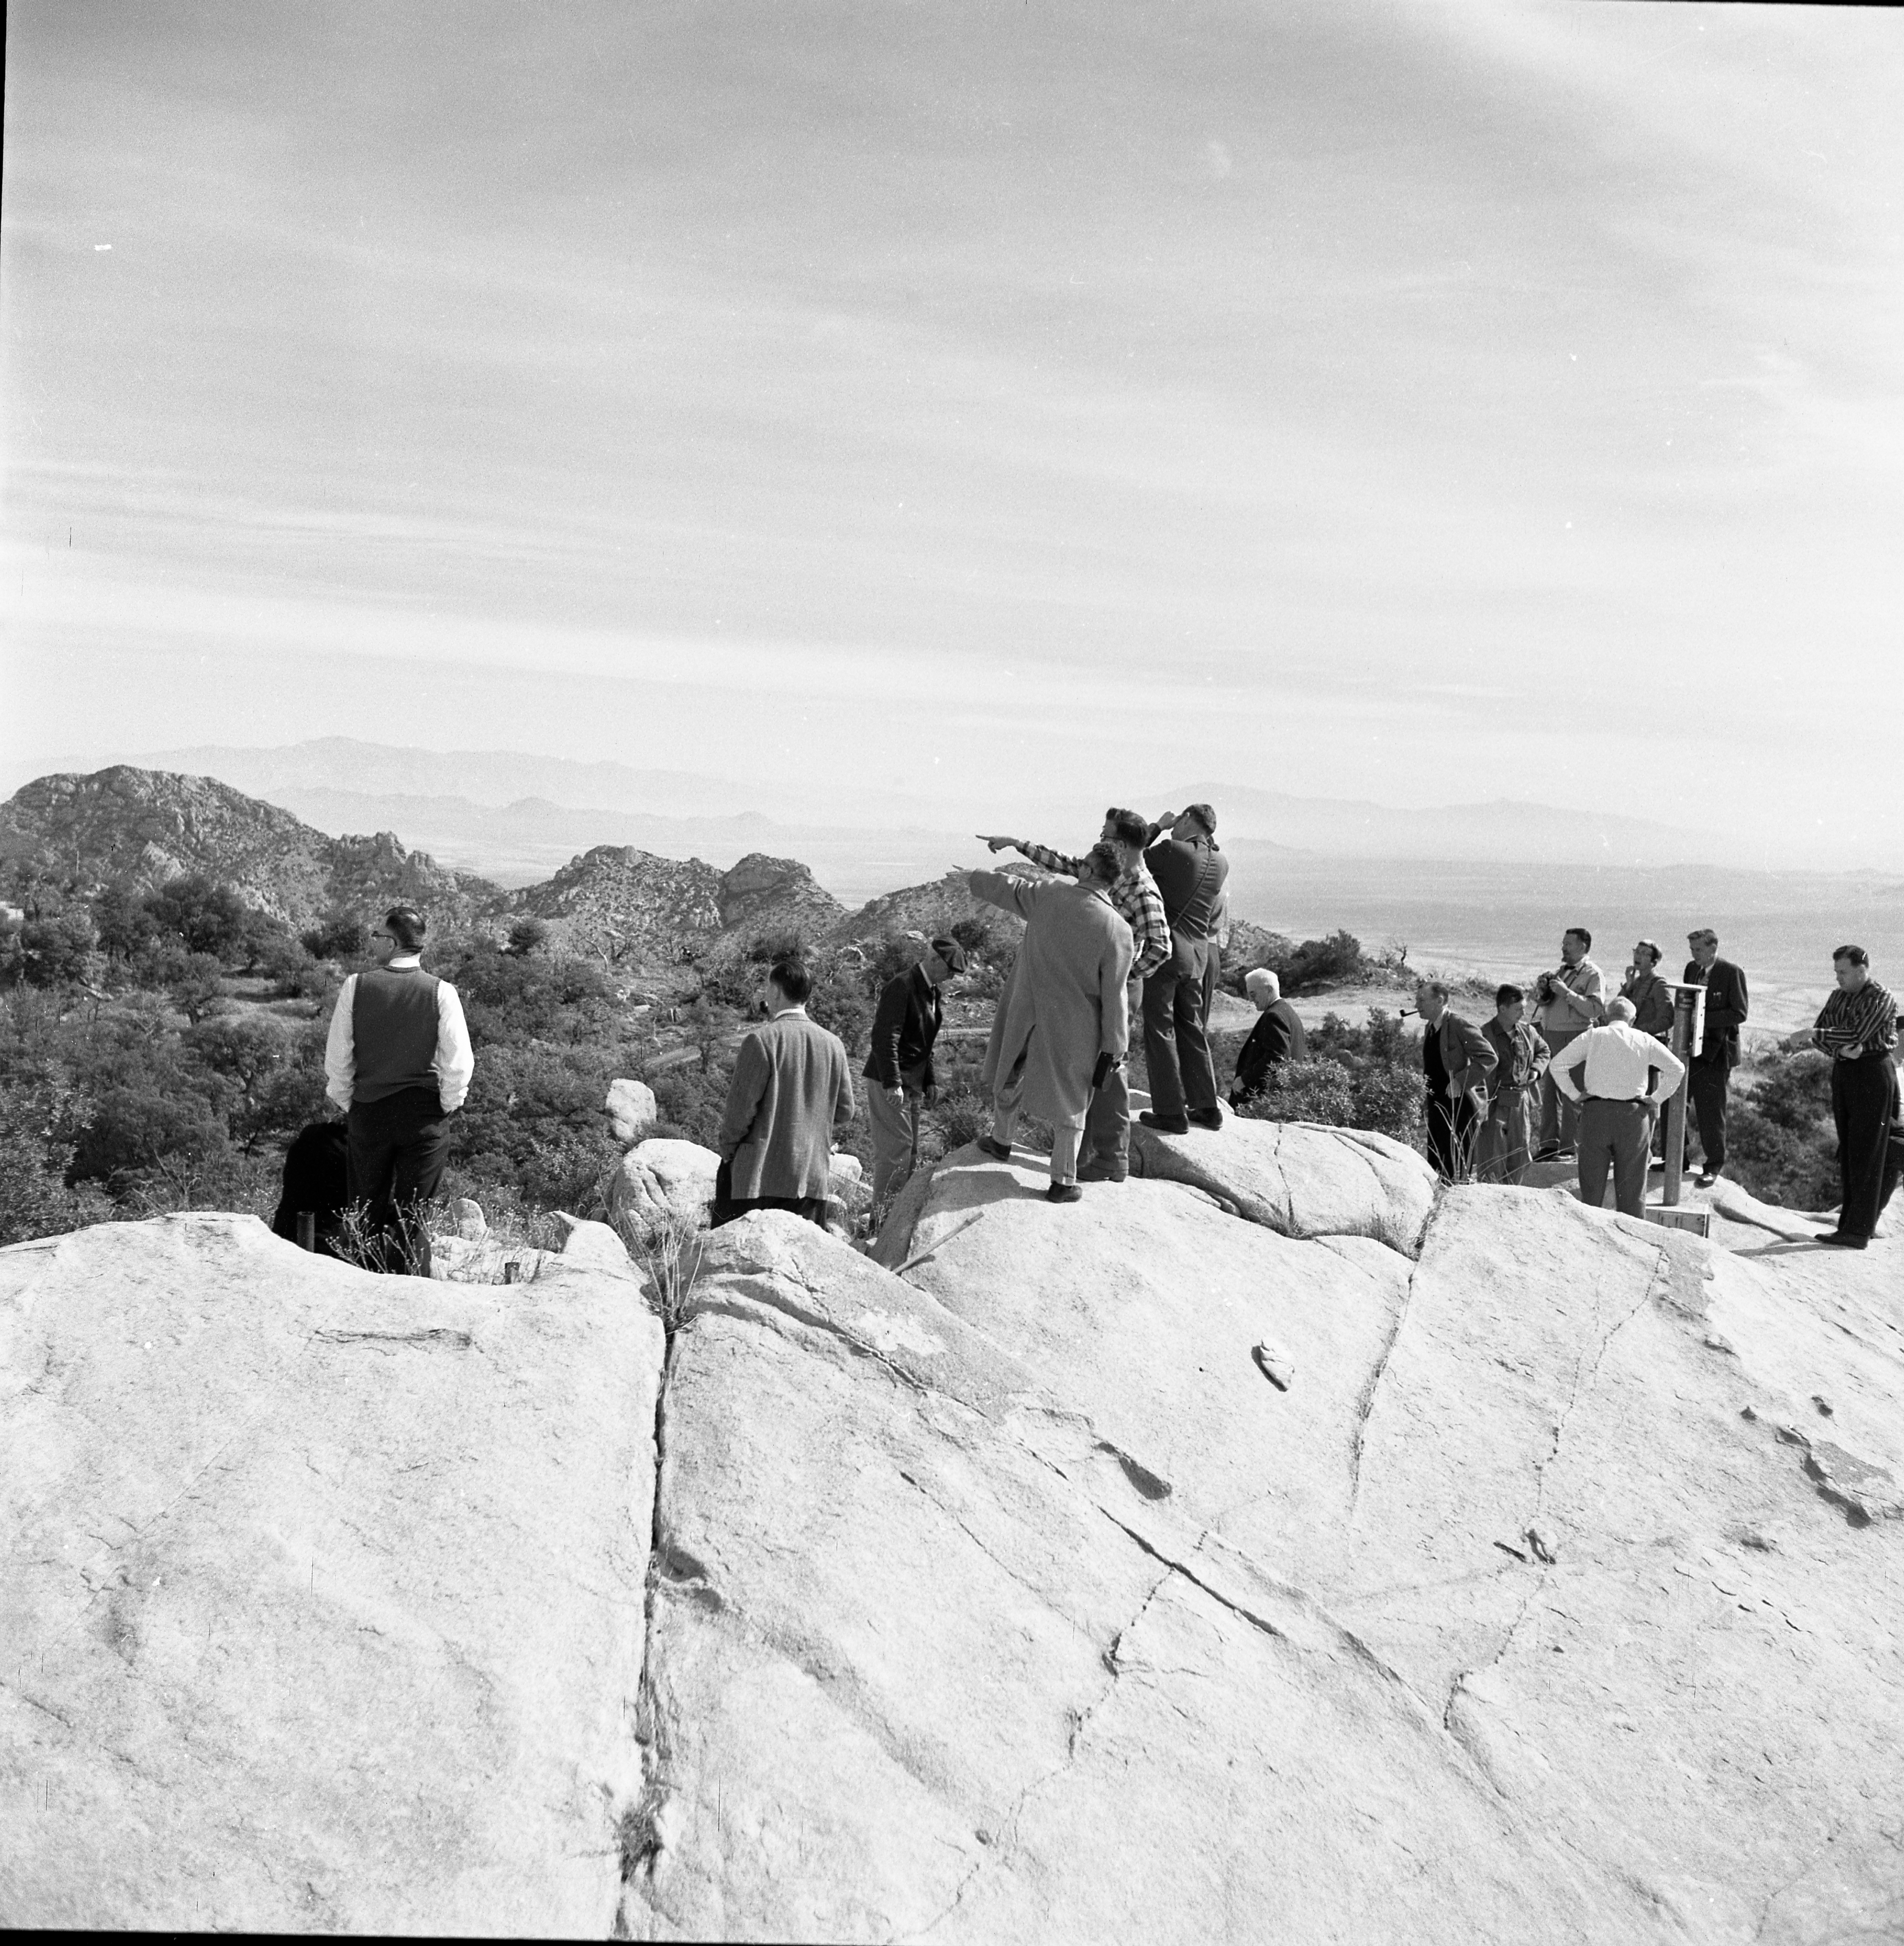

People at the 36-inch Dome Construction Site in 1959

This image is stored at NOIRLab Headquarters in Tucson, Arizona. For the original negative of this image, see KPNO Negatives envelope 715. It was captured around 1959. It shows a group of people investigating the surroundings of the construction site of the #1 36-inch telescope at NSF Kitt Peak National Observatory.

This image is part of NSF NOIRLab’s historical archives.

Credit: KPNO/NOIRLab/NSF/AURA